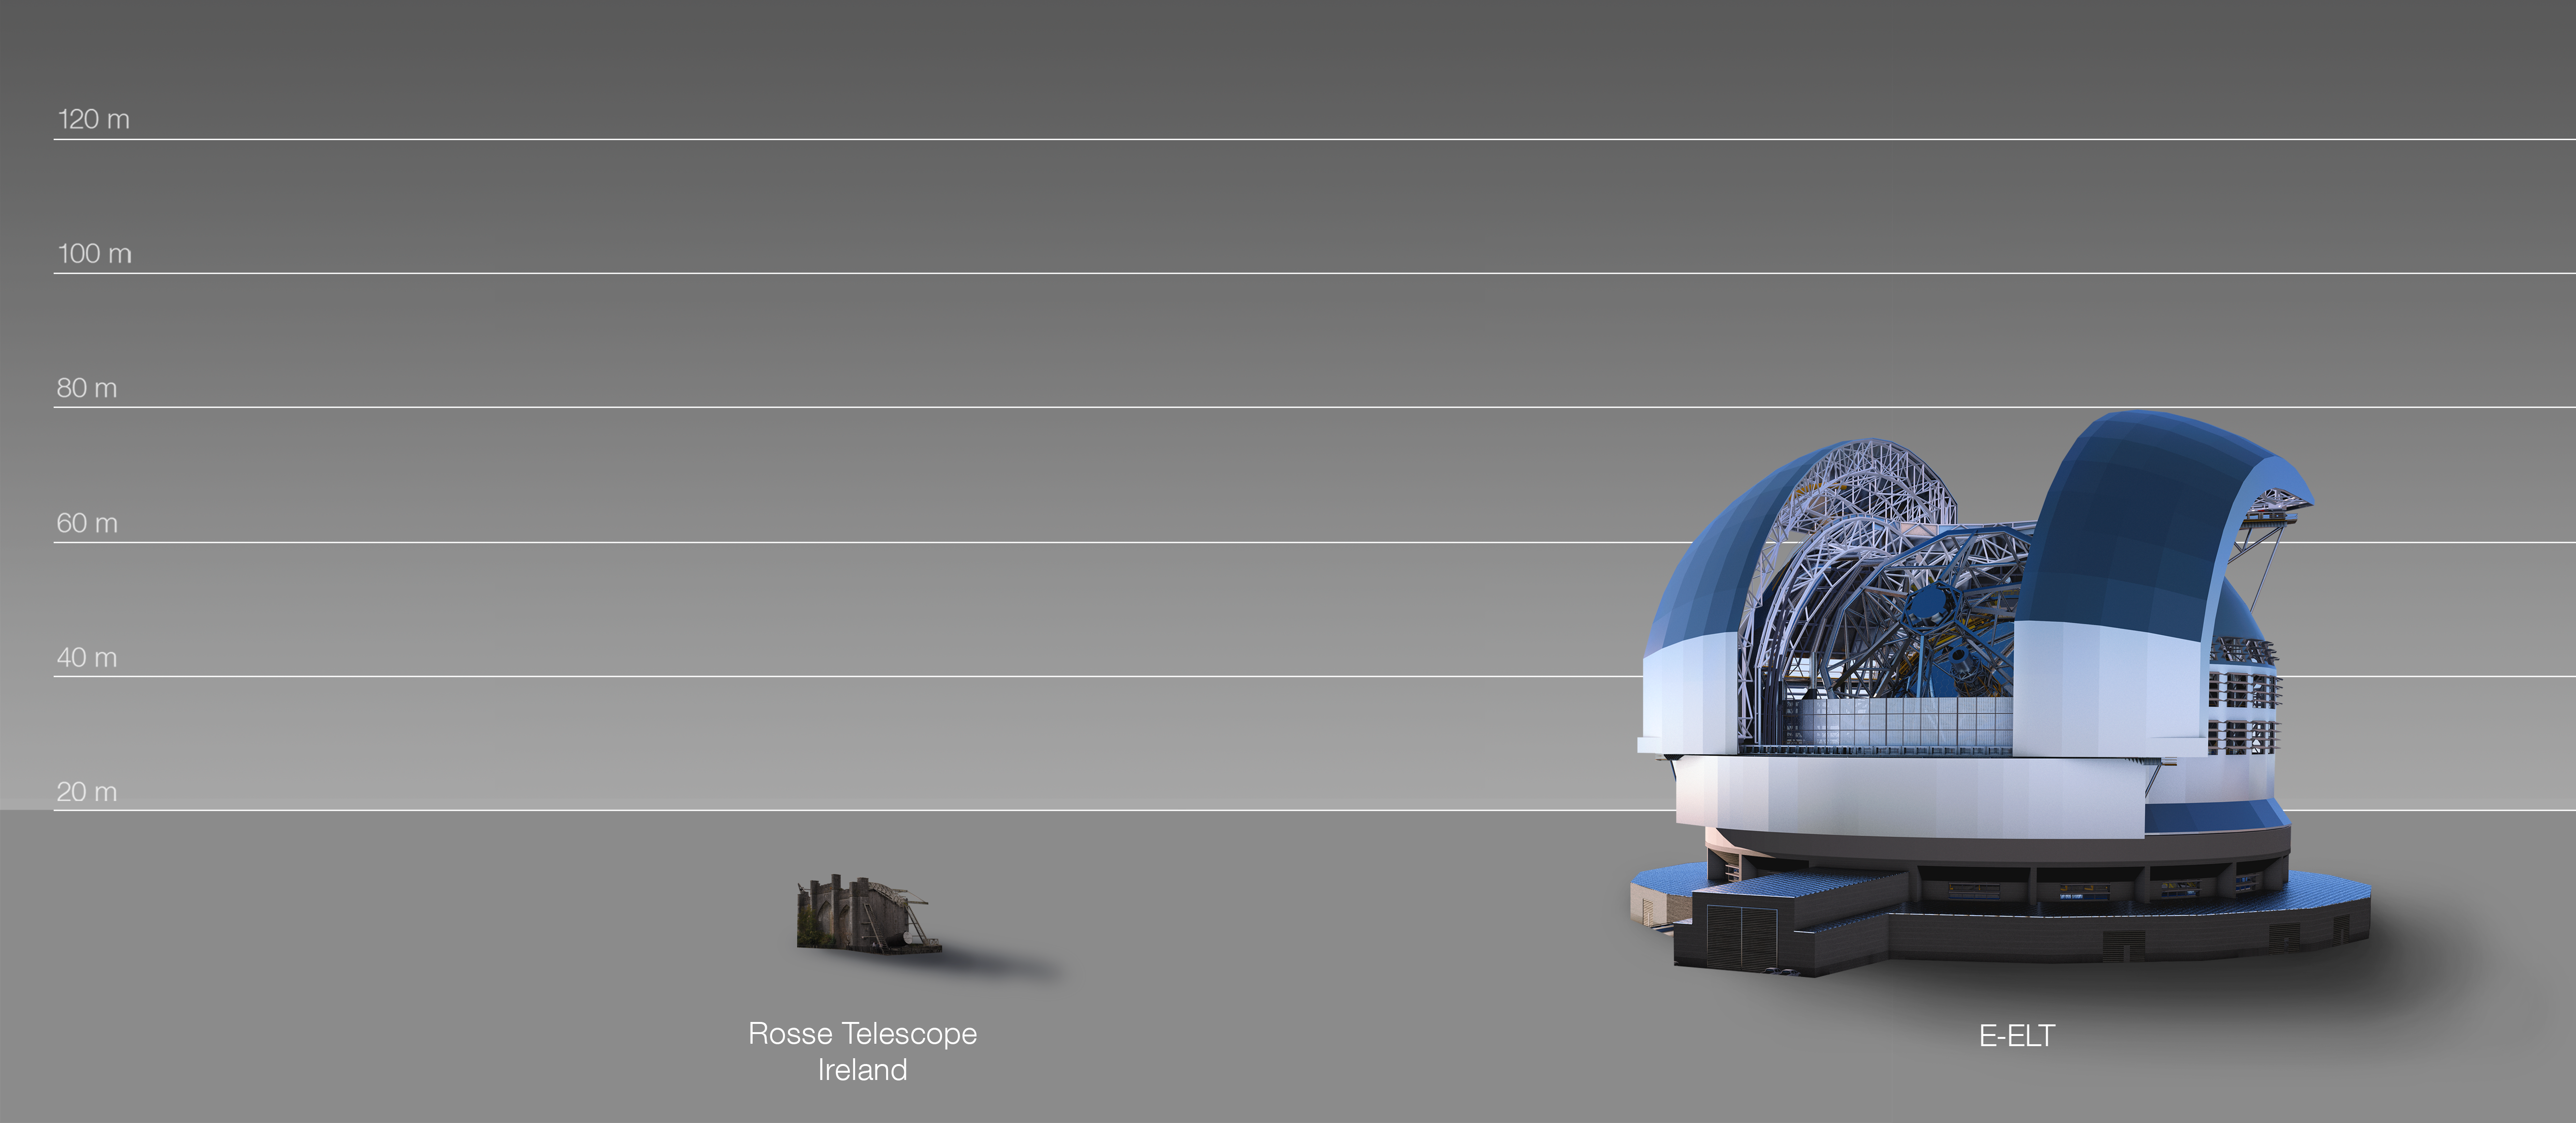

The ELT compared to the Rosse telescope in Ireland

This artist's impression compares the ELT to the Rosse telescope in Ireland. For 70 years the Rosse six-foot telescope at Birr was the largest telescope on Earth and the first to identify the Whirlpool Galaxy. The ELT continues the record of Europe building the largest ground-based telescopes.

The design for the ELT shown here was published in 2016. (eso1617)

Credit: ESO